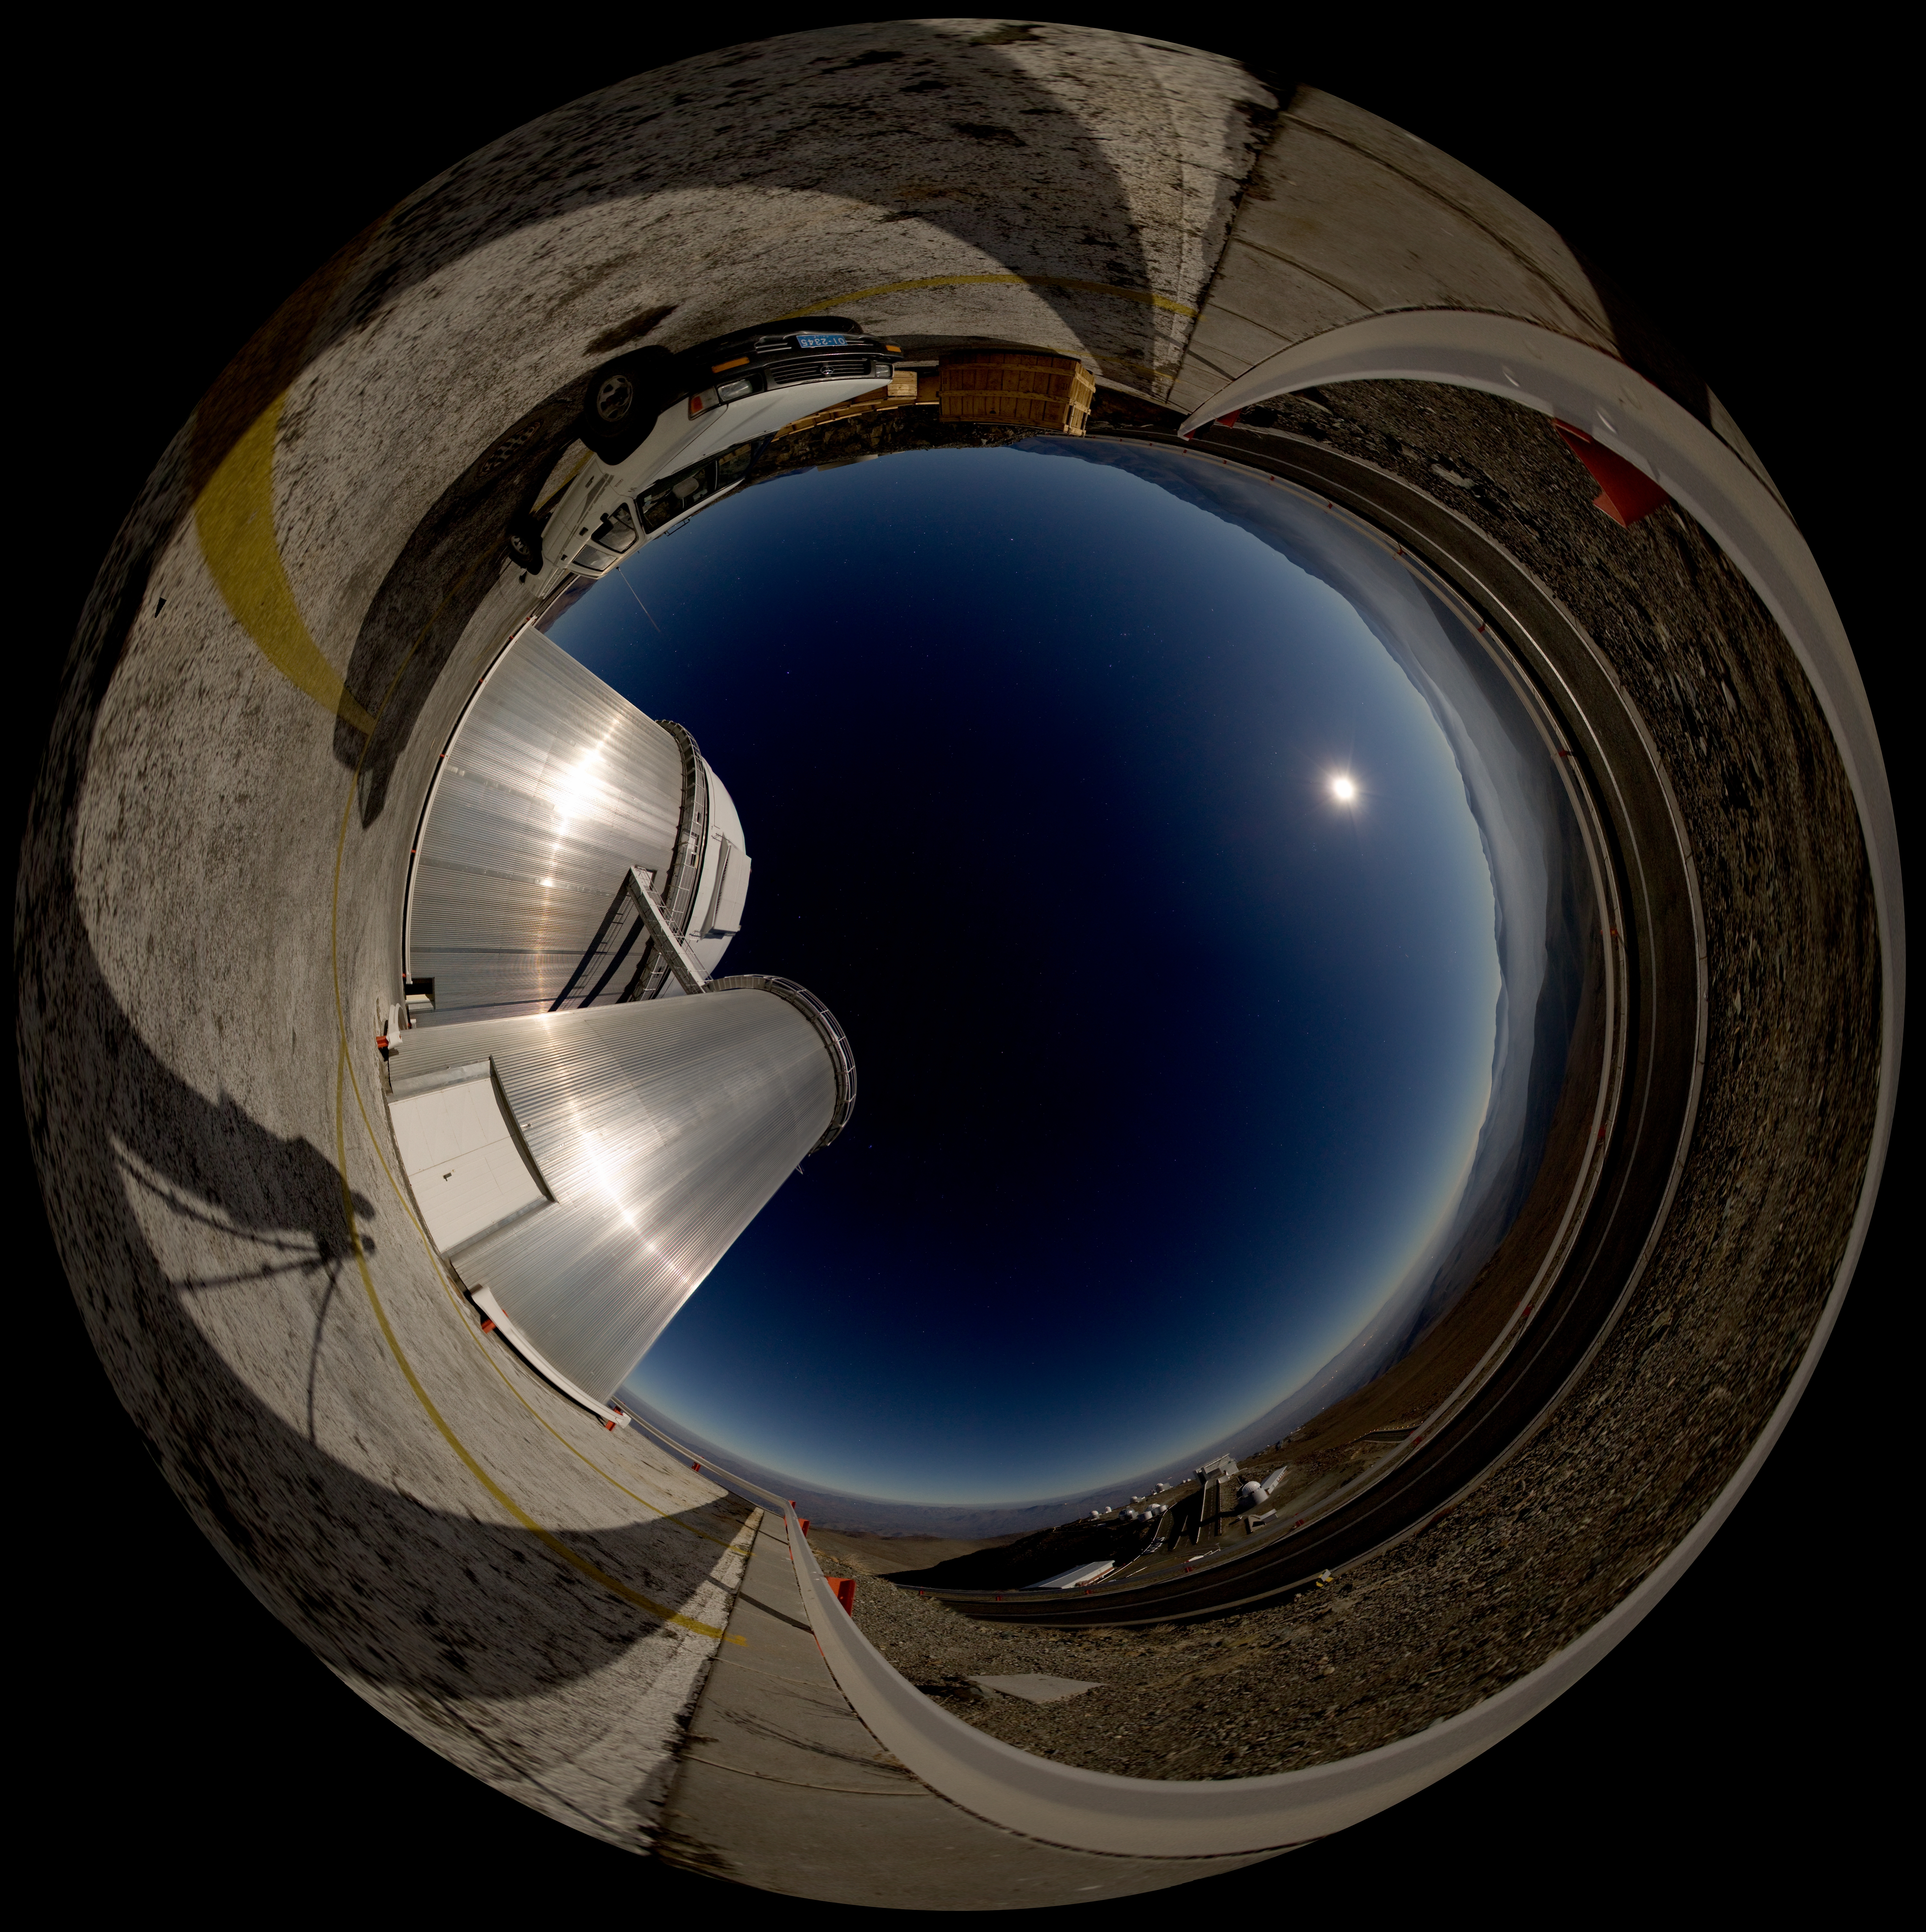

Moonlit panorama at La Silla

This panoramic image shows the La Silla observatory glistening under the cool glow of moonlight. Because the image wraps around almost a full 360 degrees, the angle of the lighting becomes downright surreal; notice how the photographer’s shadow seems to stretch towards the Moon, and how the shiny ESO 3.6-metre telescope in the foreground appears to reflect light from a source located opposite the Moon. Fortunately, such optical trickery does not trouble La Silla’s fleet of telescopes, which reside at an altitude of 2,400 metres in the arid Chilean Atacama Desert. In fact, La Silla’s MPG/ESO 2.2-metre telescope has snapped some of astronomy’s iconic images with the Wide Field Imager (WFI) camera. Also at this observatory, the 3.58-metre New Technology Telescope (NTT) broke new ground for telescope engineering and design and was the first in the world to have a computer-controlled main mirror (active optics), a technology developed at ESO and now applied to most of the world's current large telescopes. A spectrograph called HARPS (High Accuracy Radial velocity Planet Searcher), mounted on the ESO 3.6-metre telescope, stands as the world’s foremost exoplanet hunter. La Silla, ESO’s first observatory, remains at the cutting-edge of astronomical discovery.

A virtual tour is available here.

Credit: ESO